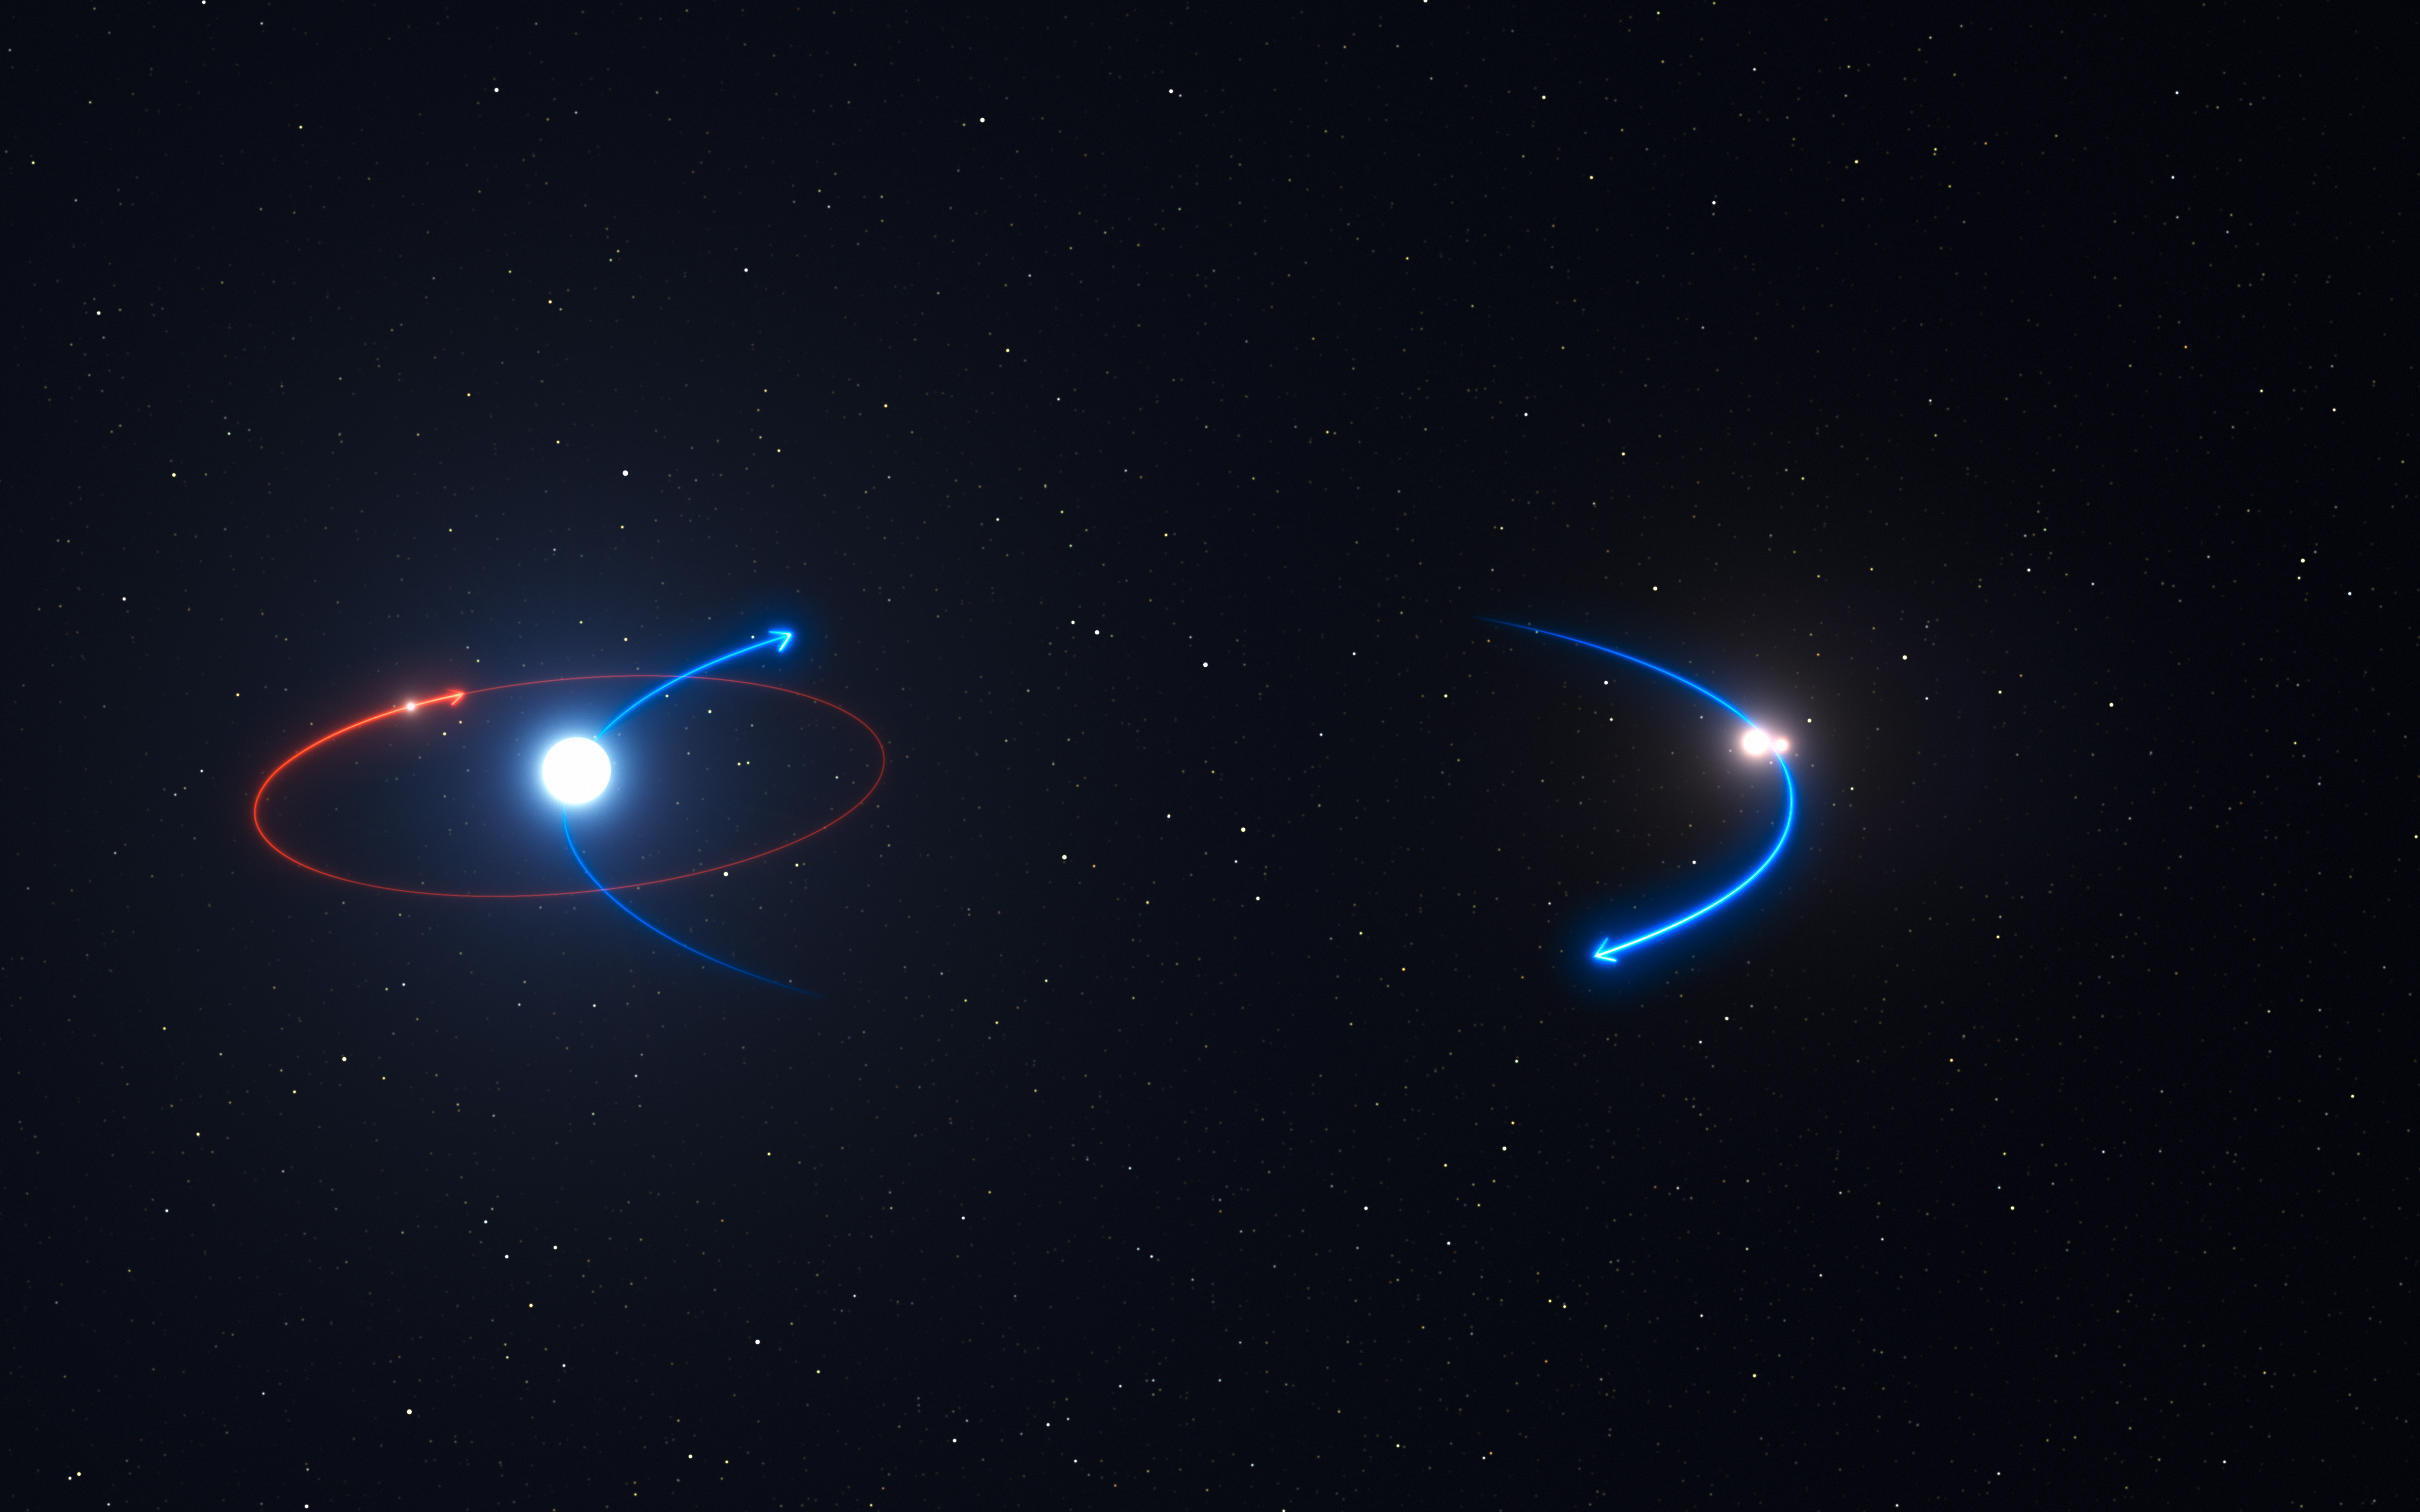

The orbits of the planet and stars in the HD 131399 system

This graphic shows the orbit of the planet in the HD 131399 system (red line) and the orbits of the stars (blue lines). The planet orbits the brightest star in the system, HD 131399A.

Edit (19 April 2022): Observations conducted over the past few years have revealed that the object identified as HD 131399Ab is not a planet, but rather a background star.

Credit: ESO